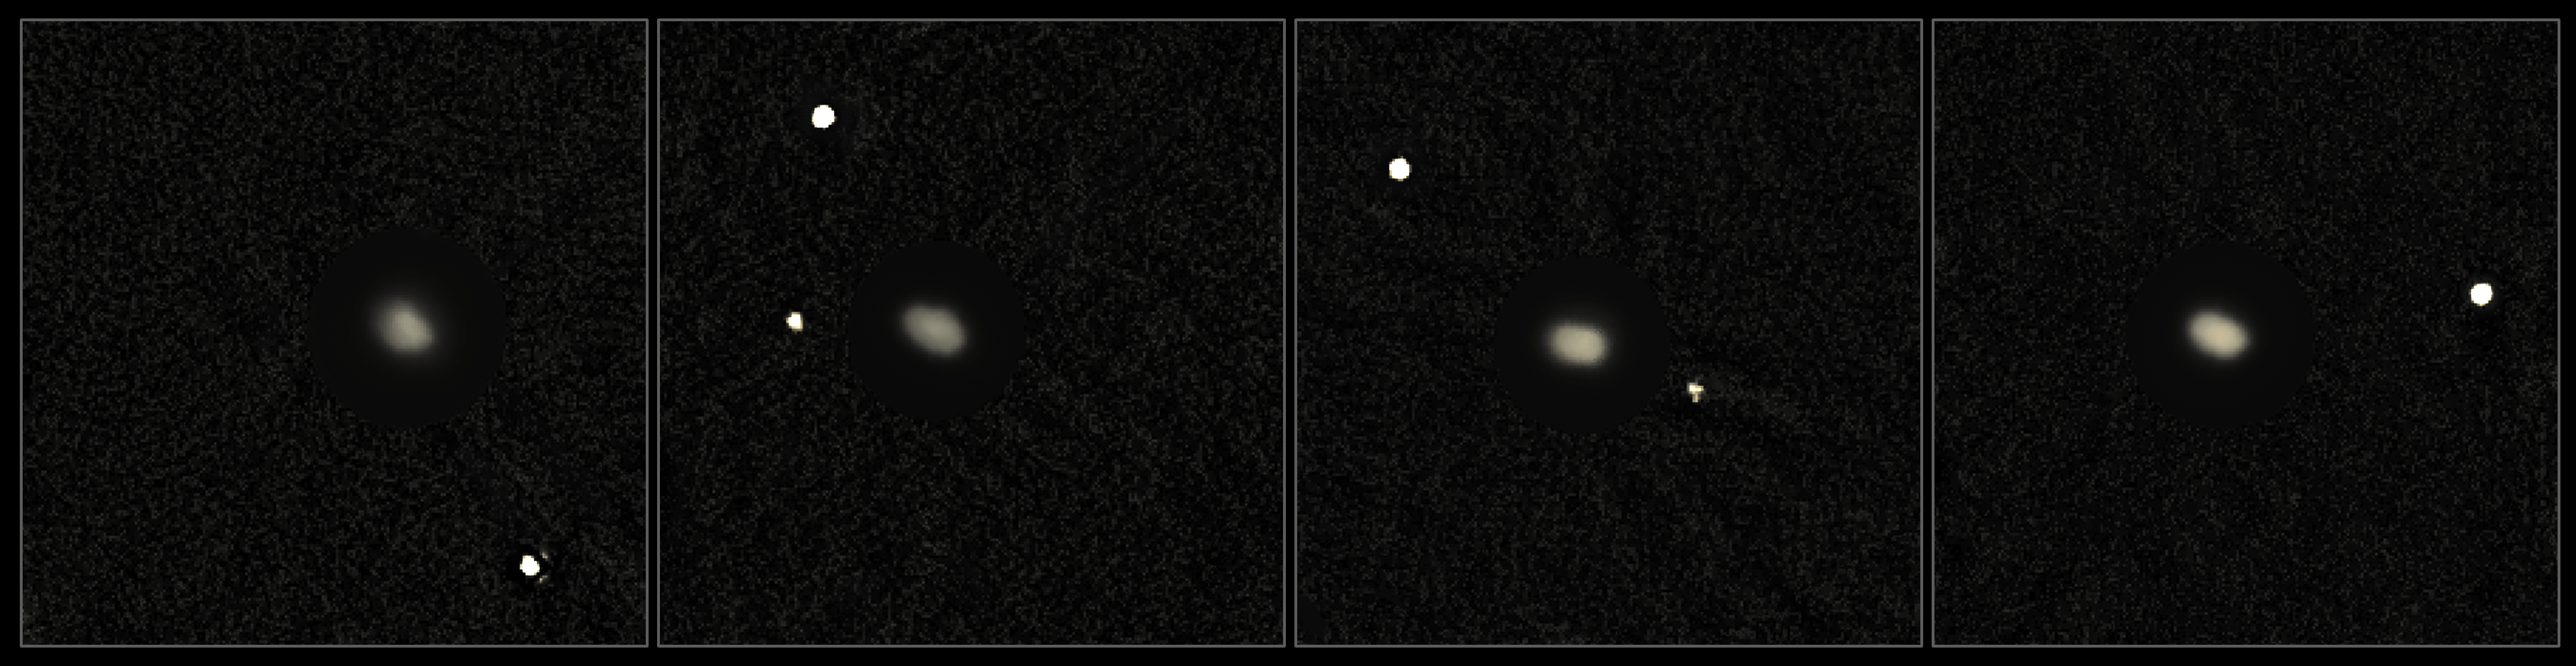

Elektra: a new triple asteroid

Astronomers have discovered a new satellite orbiting the main belt asteroid (130) Elektra — the smallest object visible in this image. The team, led by Bin Yang (ESO, Santiago, Chile), imaged it using the extreme adaptive optics instrument, SPHERE, installed on the Unit Telescope 3 of ESO’s Very Large Telescope at Cerro Paranal, Chile. This new, second moonlet of (130) Elektra is about 2 kilometres across and has been provisionally named S/2014 (130) 1, making (130) Elektra a triple system. Exploiting the unprecedented sensitivity and spatial resolution of the instrument SPHERE, the team also observed another triple asteroid system in the main belt, (93) Minerva.

Asteroids are the relics of the building blocks that formed the terrestrial planets in the early days of the Solar System. Studying asteroids with multiple satellites is of crucial importance because their formation mechanisms can provide information about planet formation and evolution that cannot be revealed by other methods.

Using the data gathered with SPHERE the team inferred that both (130) Elektra and (93) Minerva were created in an erosive impact. As a result of the collision substantial chunks of matter can break away into space to form small satellites of one of the original bodies. In this case the small separation of the satellites from their larger parent asteroids, the large mass ratios between the moonlets and the primaries and the same composition between moonlets and primaries support this theory.

Credit: Yang/ESO